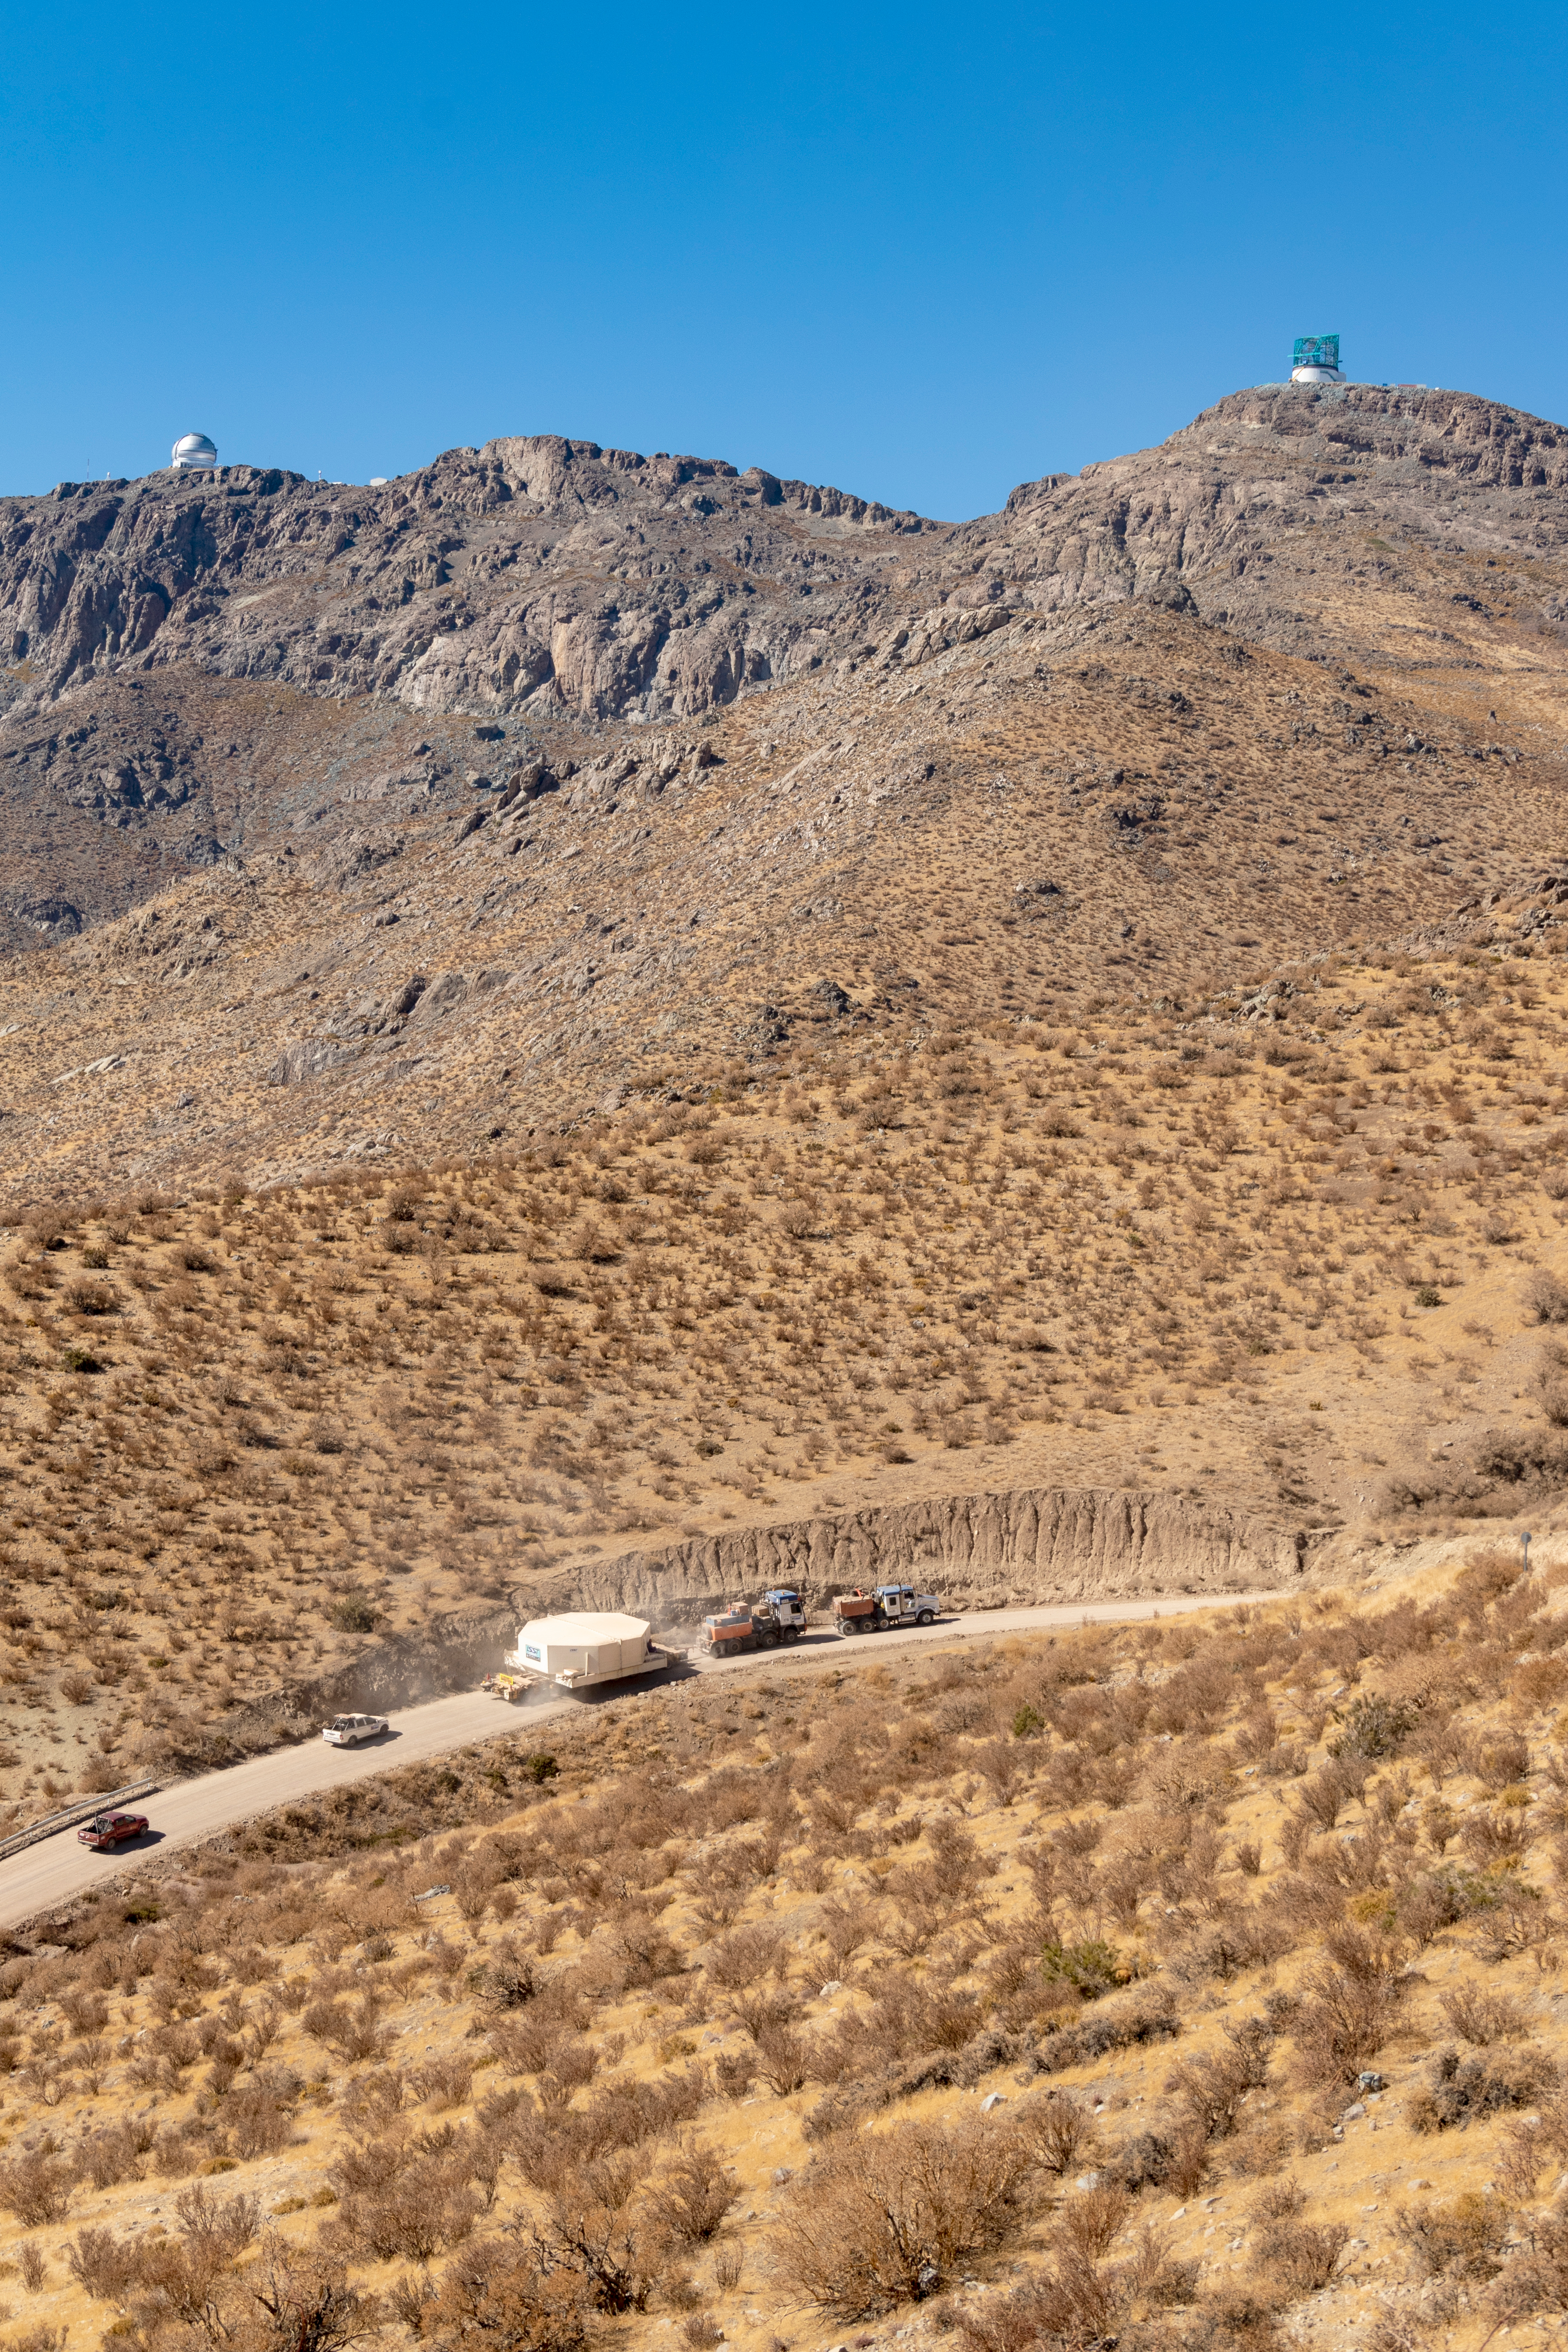

M1M3 Transported to the Summit

The LSST Primary/Tertiary Mirror (M1M3) arrived in the port of Coquimbo on May 7, and was transported to the LSST summit facility building over the next several days. It arrived on the summit on May 11, 2019.

Credit: Rubin Observatory/NSF/AURA